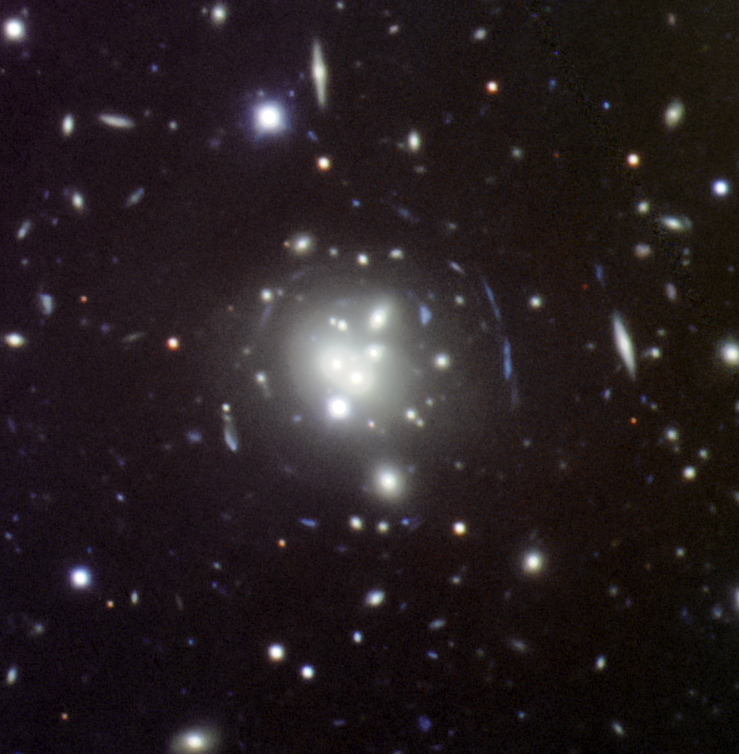

MS0440+02 galaxy cluster

MS0440+02 galaxy cluster. The central galaxy is a multi-component BCG formed by six bright elliptical spheroids, all at the same redshift. This is a color composite GMOS South image (g, r, i) of the clusters. The size of the image is 2.6 x 2.6 arcmin2 (N up, E left).

Credit: NOIRLab/R. Carrasco (Gemini Observatory/AURA) and Tomás Verdugo (UNAM).